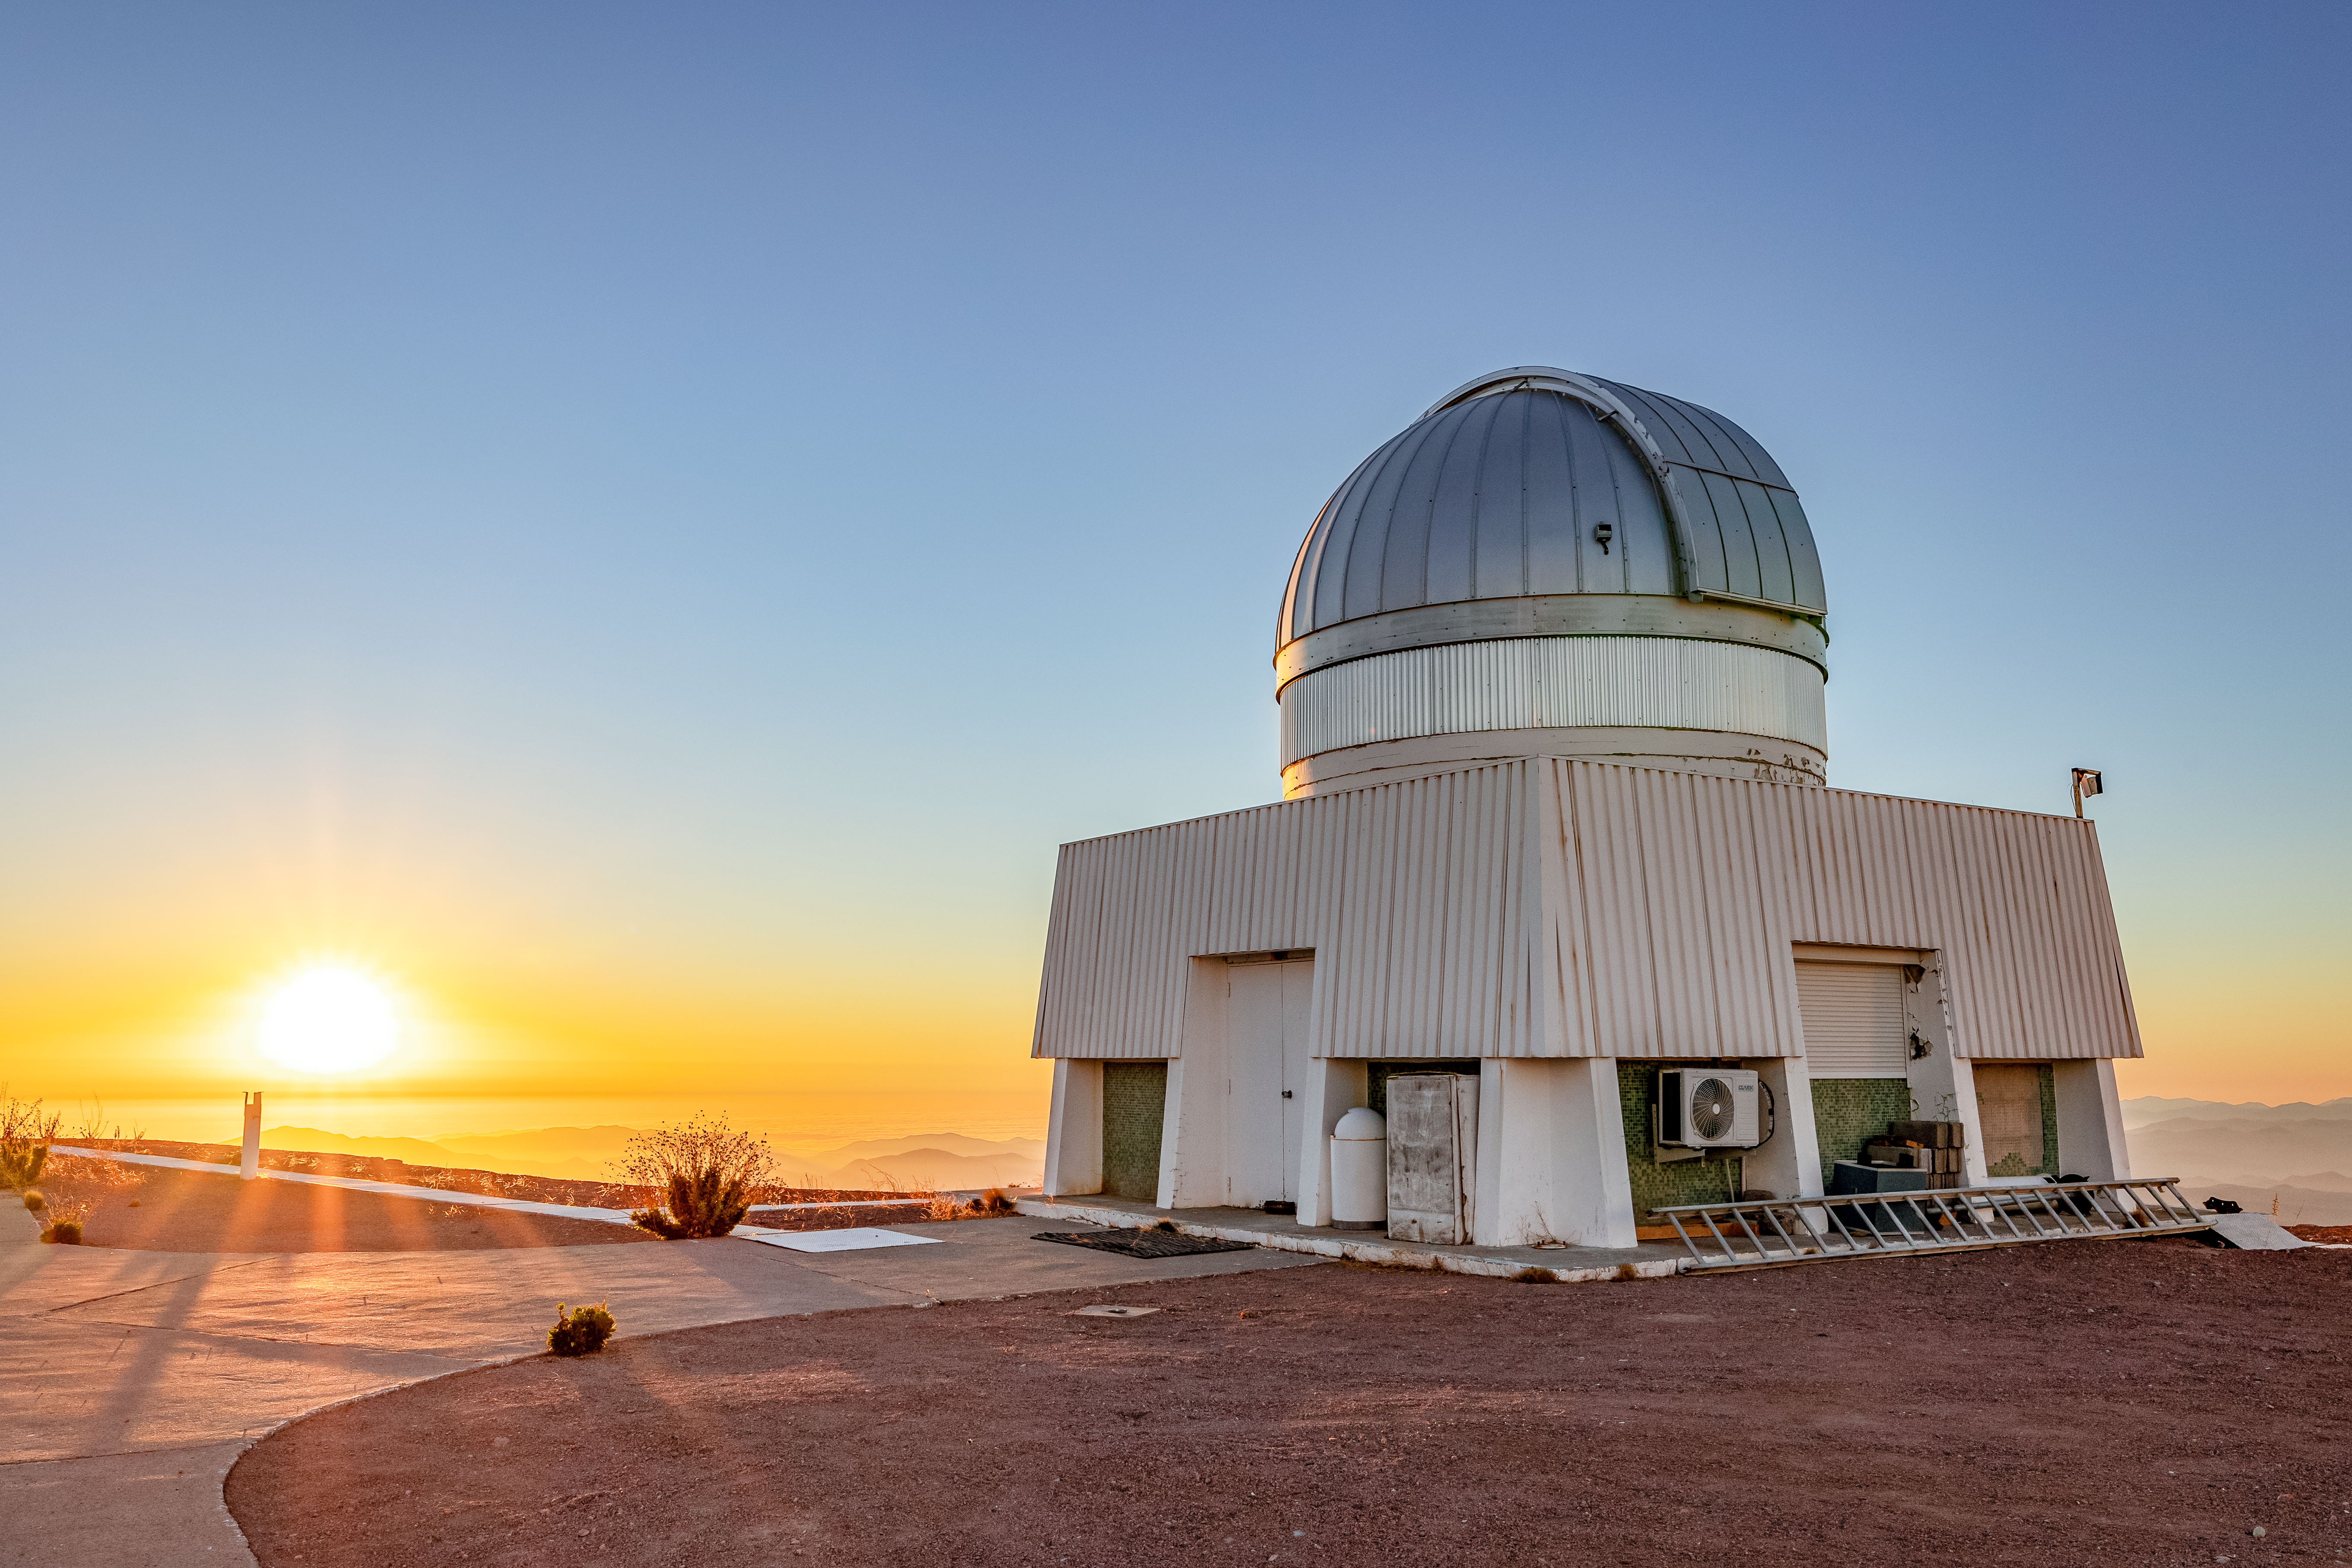

Sunset at CTIO

Another stunning sunset from the summit of Cerro Tololo.

Credit: CTIO/NOIRLab/NSF/AURA/T. Slovinský